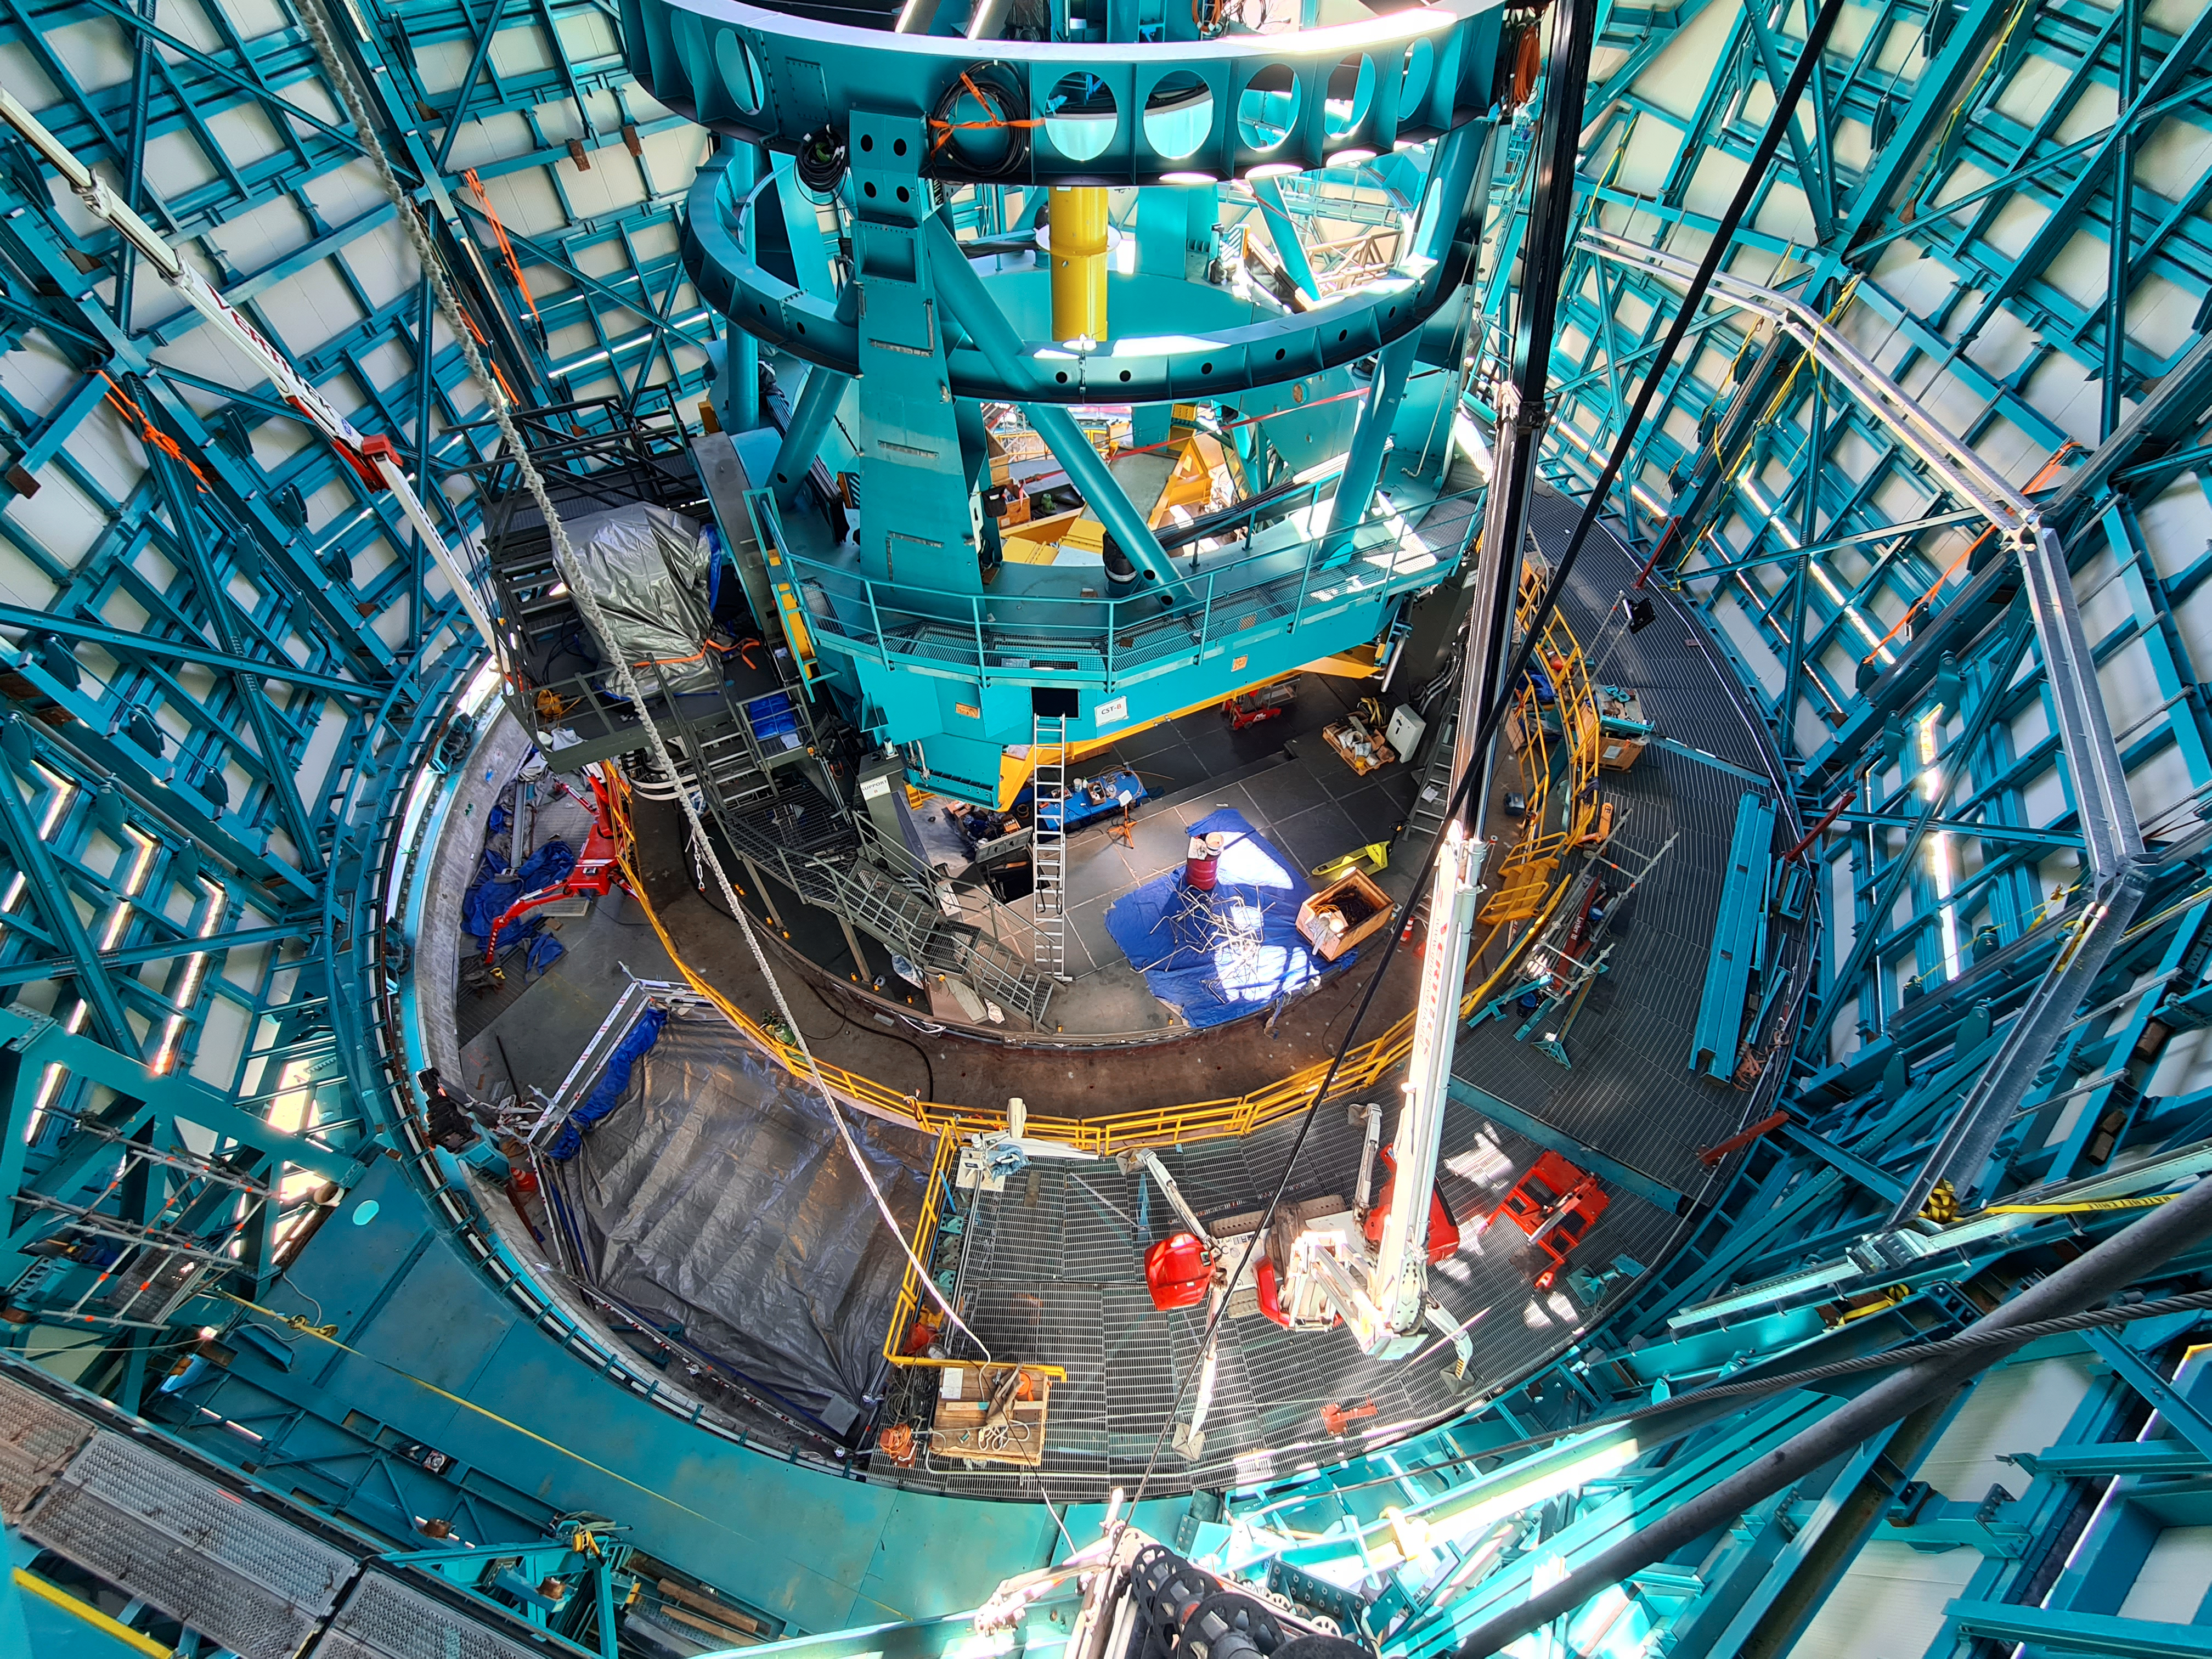

Vera C. Rubin Observatory Telescope Mount Assembly

View of the Telescope Mount Assembly from high up in the dome during the bridge crane installation.

Credit: Rubin Obs/NSF/AURA